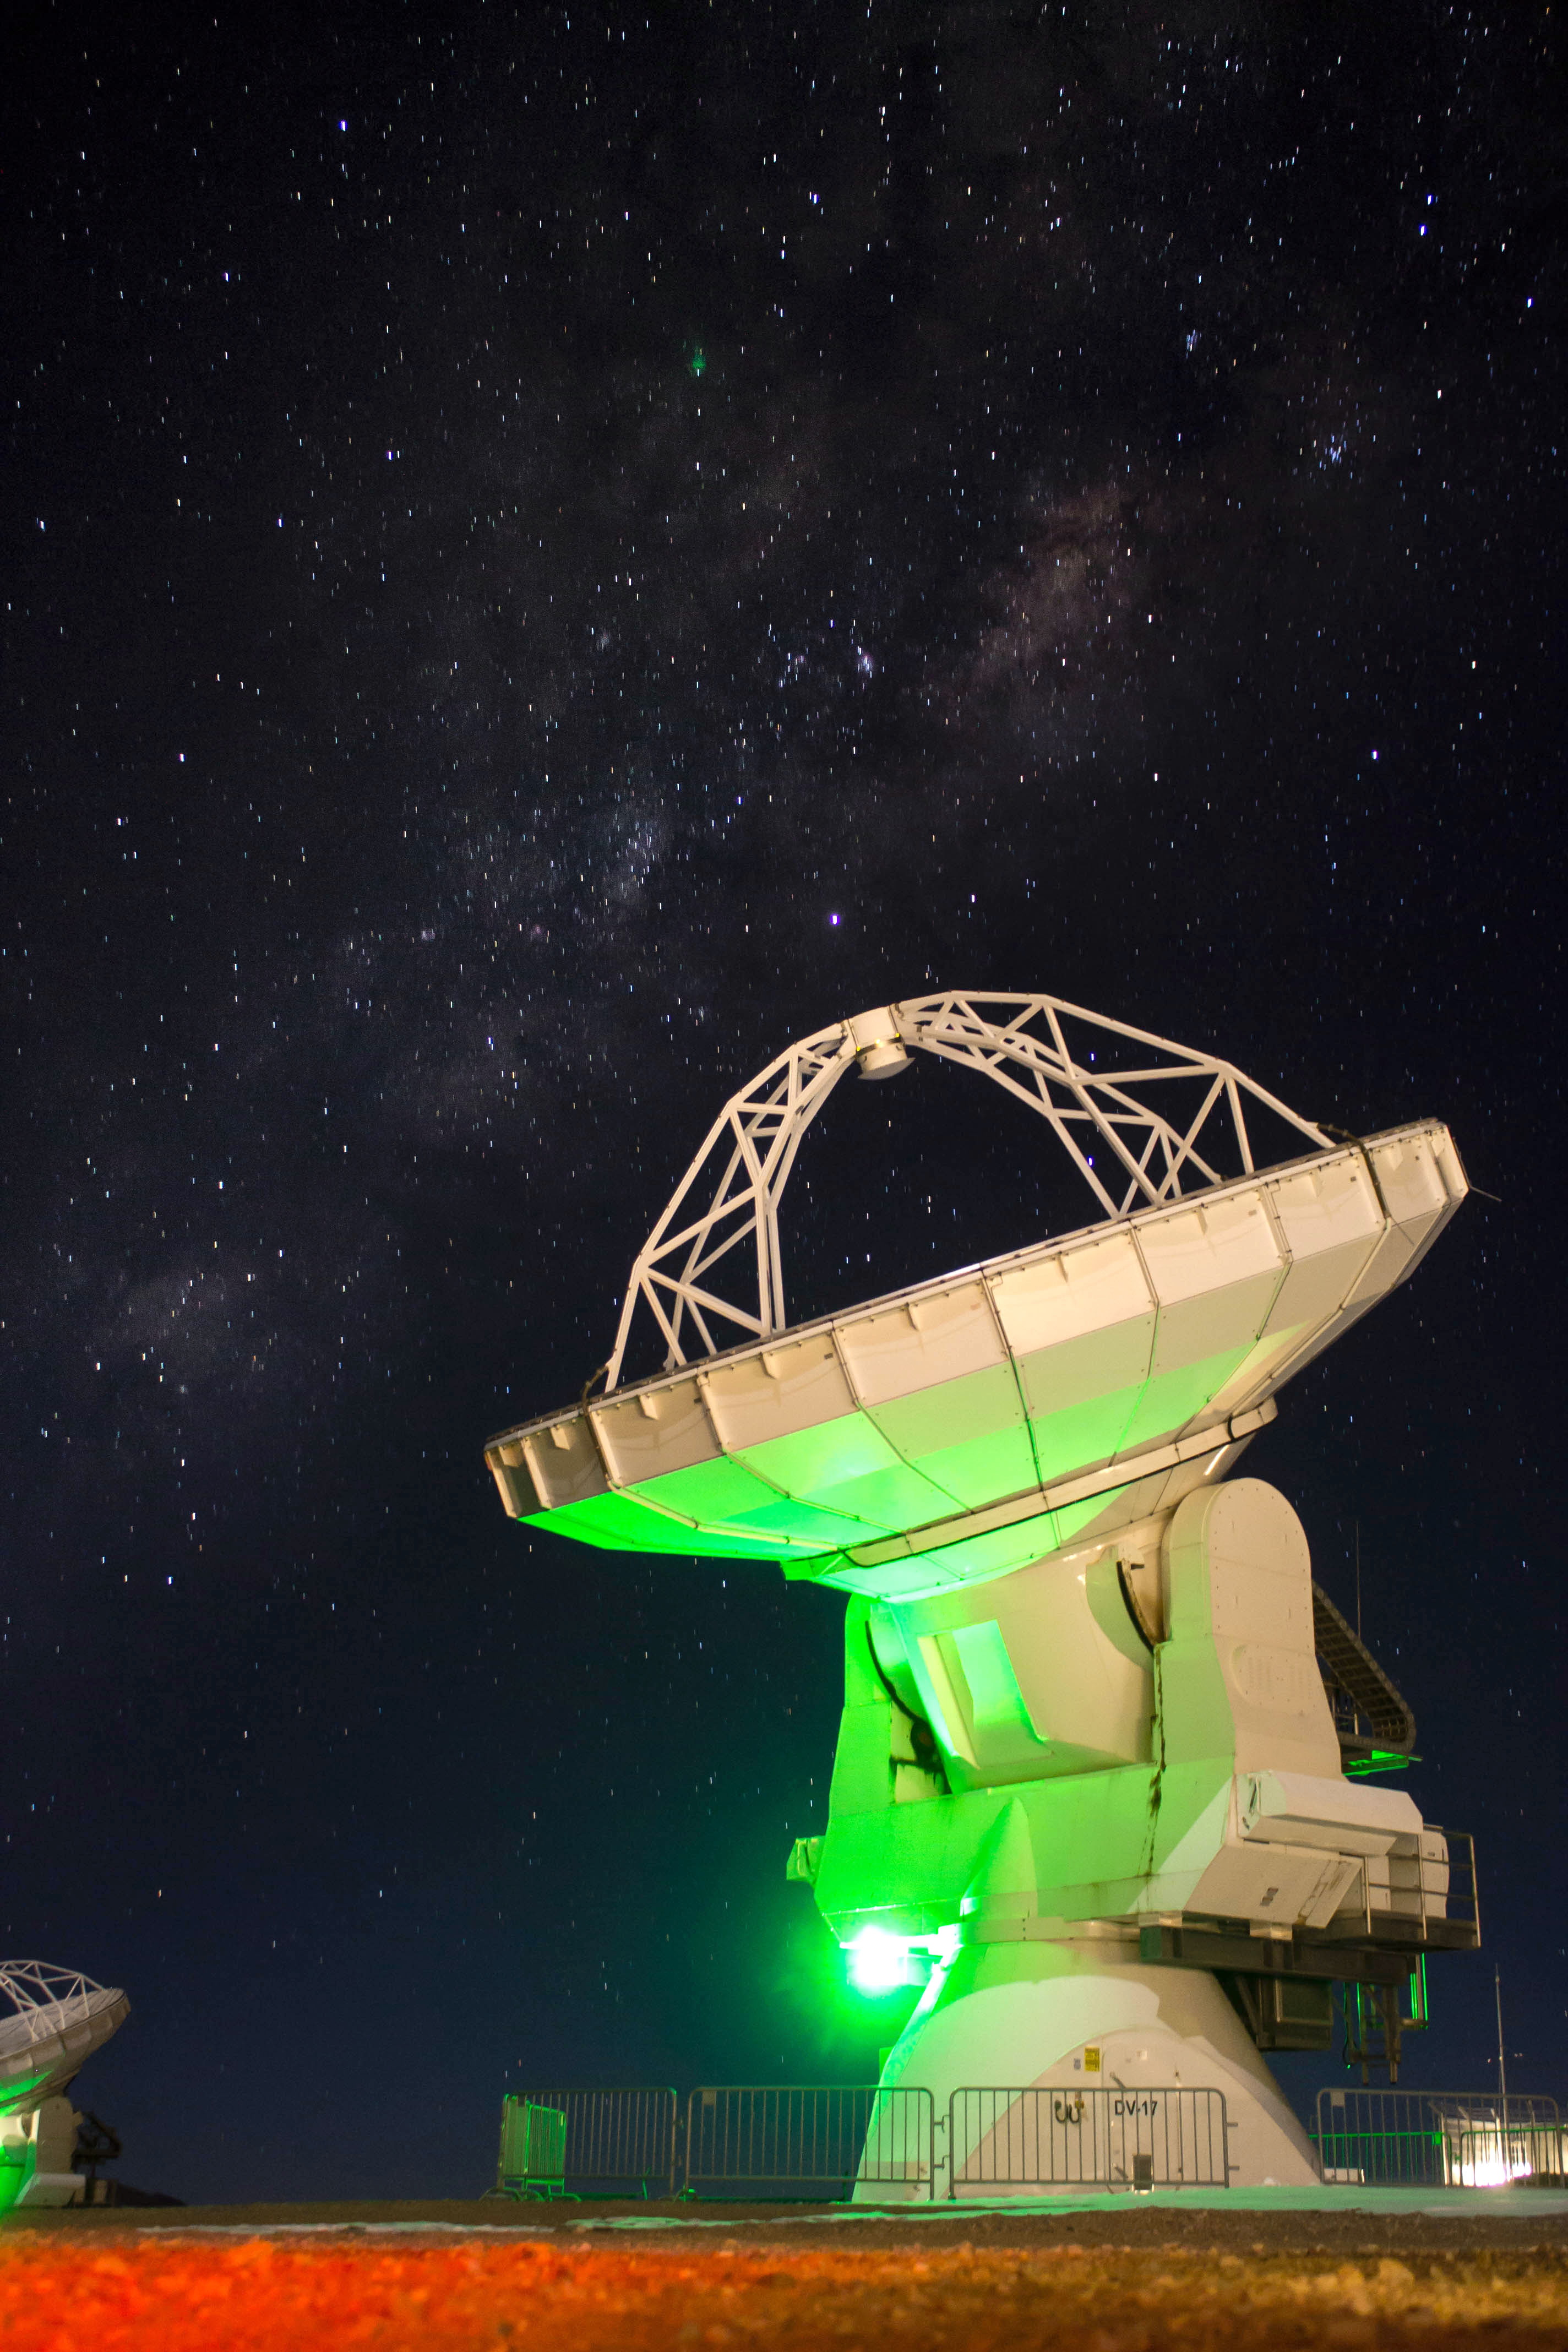

ALMA antennas

In many photographs (especially at night), strange green lights can be seen on each of the ALMA antennas. They are not alien lights! They are only lights that indicate that the antennas are working properly.

Credit: Sergio Otárola (ESO / NAOJ / NRAO)